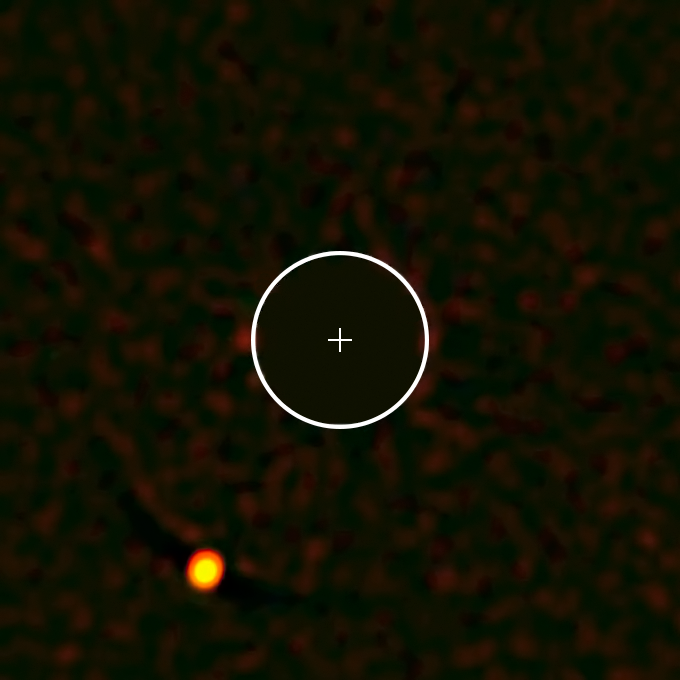

The unusual exoplanet HIP 65426b — SPHERE's first

The exoplanet HIP 65426b — the first to be seen by the SPHERE instrument on ESO’s Very Large Telescope. The image of the parent star has been removed from the image for clarity, and its position marked with a cross; the circle indicates the orbit of Neptune around the Sun on the same scale. The planet is clearly visible at the lower-left in this remarkable image.

Credit: ESO